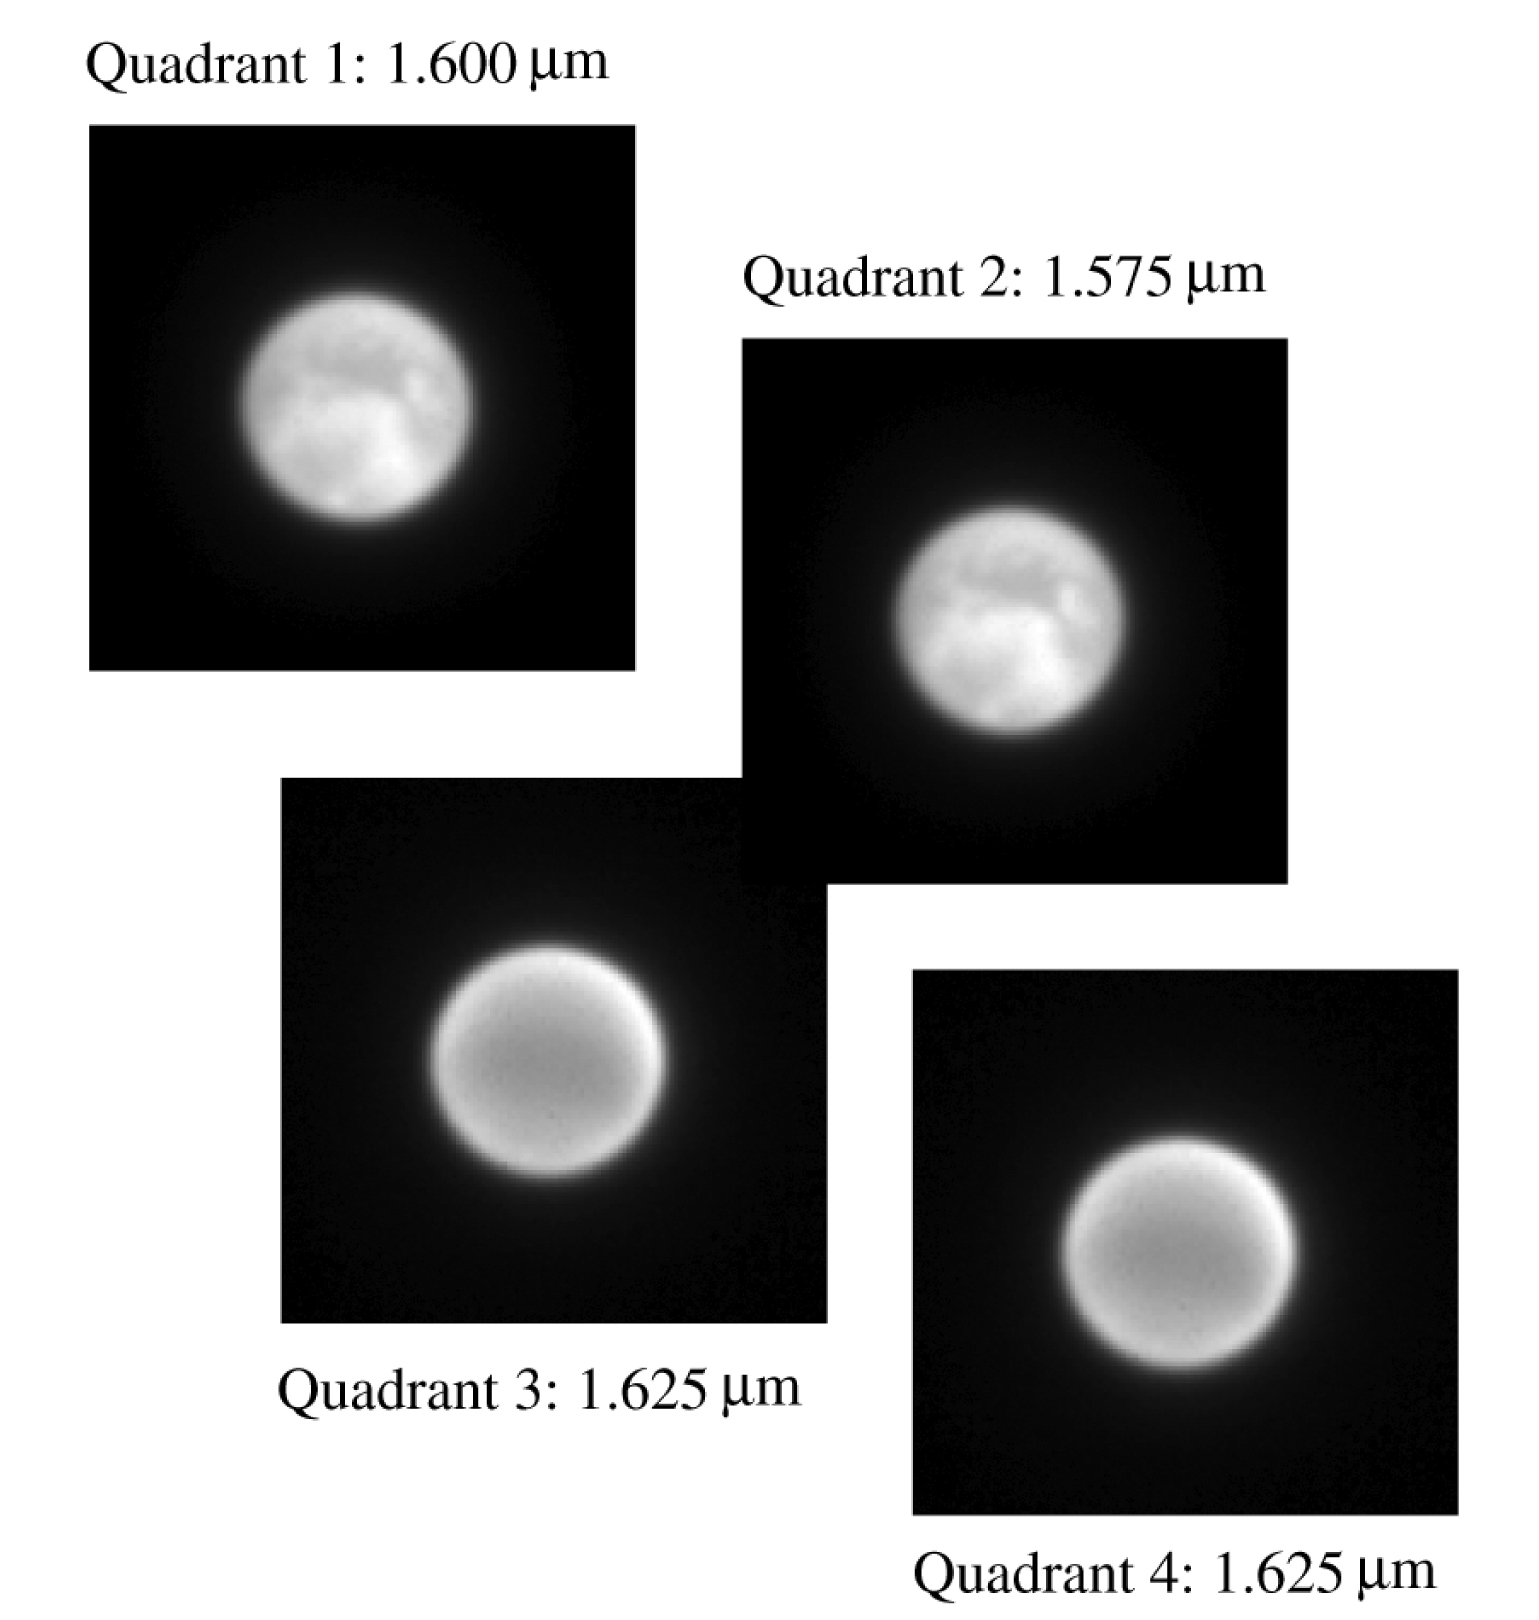

Four SDI-NACO images

Four images of Titan, obtained simultaneously with the NACO adaptive optics instrument in the SDI observing mode with the corresponding wavebands indicated. The individual images have a diameter of 0.86 arcsec and have here been magnified for clarity. As explained in the text, the images obtained at wavelengths 1.575 and 1.600 μm penetrate right to the surface while the images at 1.625 μm show the comparatively featureless atmosphere.

Credit: ESO